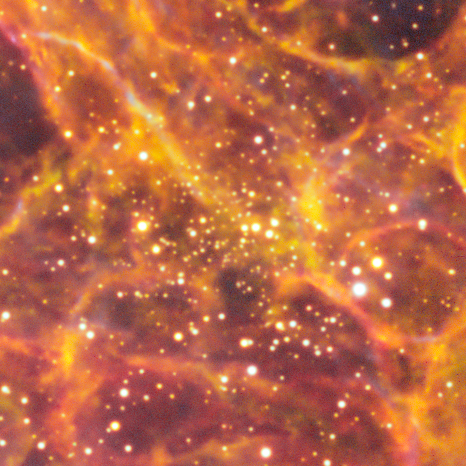

Globular Star Cluster CI Ferrero 54

This is the globular star cluster CI Ferrero 54. A globular cluster is a spheroidal conglomeration of stars that is bound together by gravity, with a higher concentration of stars towards their centers. This object is one of the many cosmic treasures found within the new 1.3 gigapixel Vela Supernova Remnant image, captured with the Department of Energy-fabricated Dark Energy Camera, mounted on the US National Science Foundation's Víctor M. Blanco 4-meter Telescope at Cerro Tololo Inter-American Observatory in Chile, a Program of NSF NOIRLab.

Credit: CTIO/NOIRLab/DOE/NSF/AURAImage Processing: T.A. Rector (University of Alaska Anchorage/NSF NOIRLab), M. Zamani & D. de Martin (NSF NOIRLab)